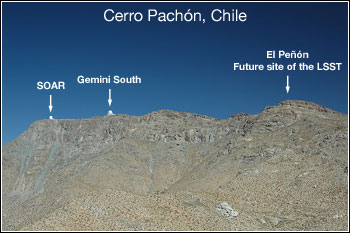

Cerro Pachón Chosen for LSST

Credit: NOIRLab